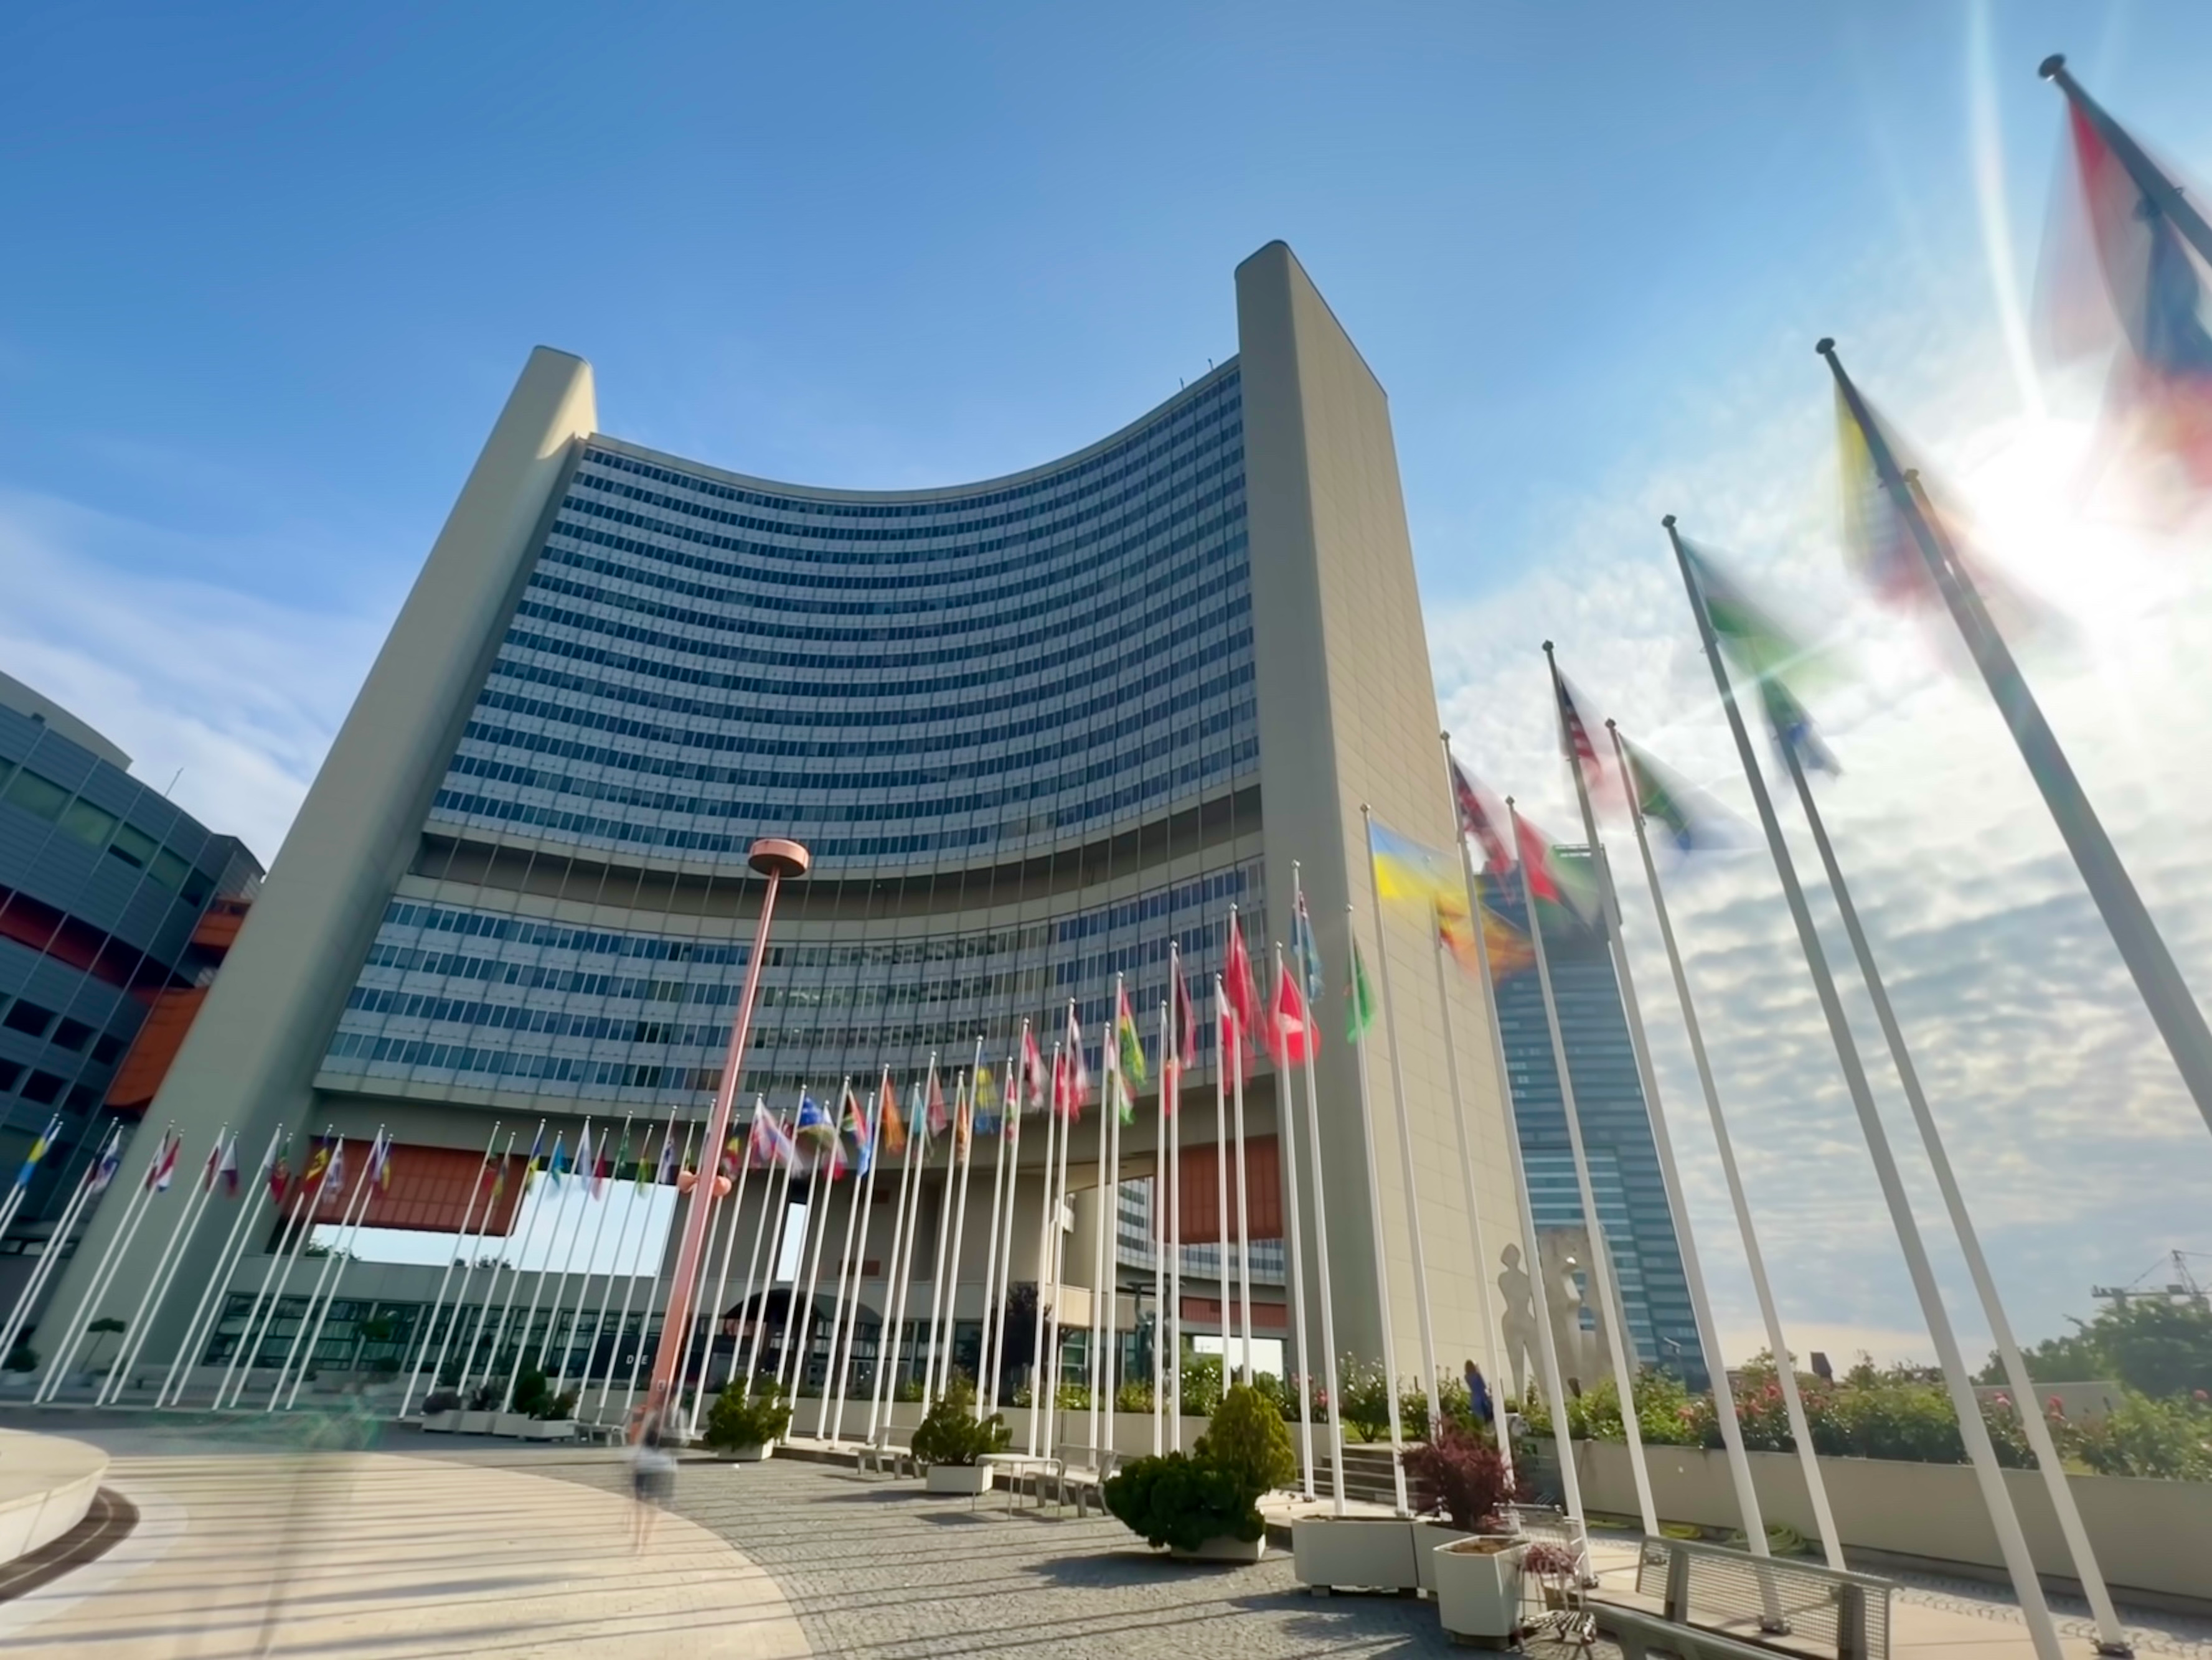

The United Nations Office in Vienna, Austria

The United Nations Office in Vienna, Austria which houses the United Nations Office for Outer Space Affairs and the meetings of the UN Committee on the Peaceful Uses of Outer Space (UN COPUOS).

Credit: IAU CPS/M. Isidro (SKAO)